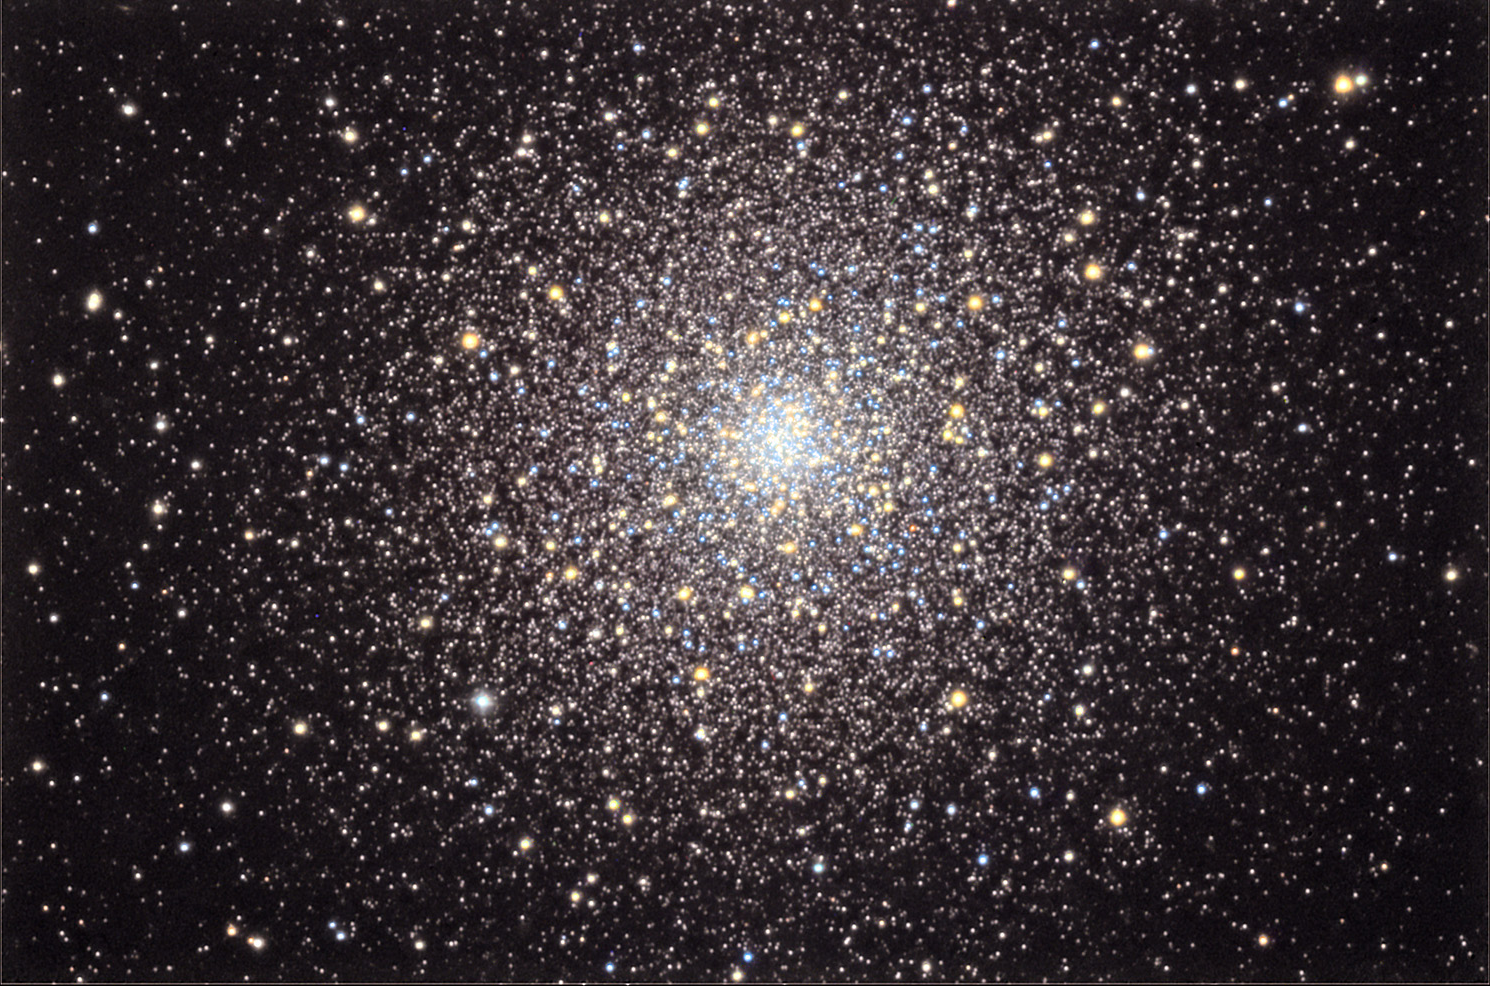

M92

This beautiful globular cluster is bright and can make a great binocular object under good viewing conditions. However, it is very often skipped in favor of its neighbor, M13. M92 is one of the oldest known globular clusters, at over 14 billion years in age.

This image was taken as part of Advanced Observing Program (AOP) program at Kitt Peak Visitor Center during 2014.

Credit: KPNO/NOIRLab/NSF/AURA/Doug Matthews/Adam Block